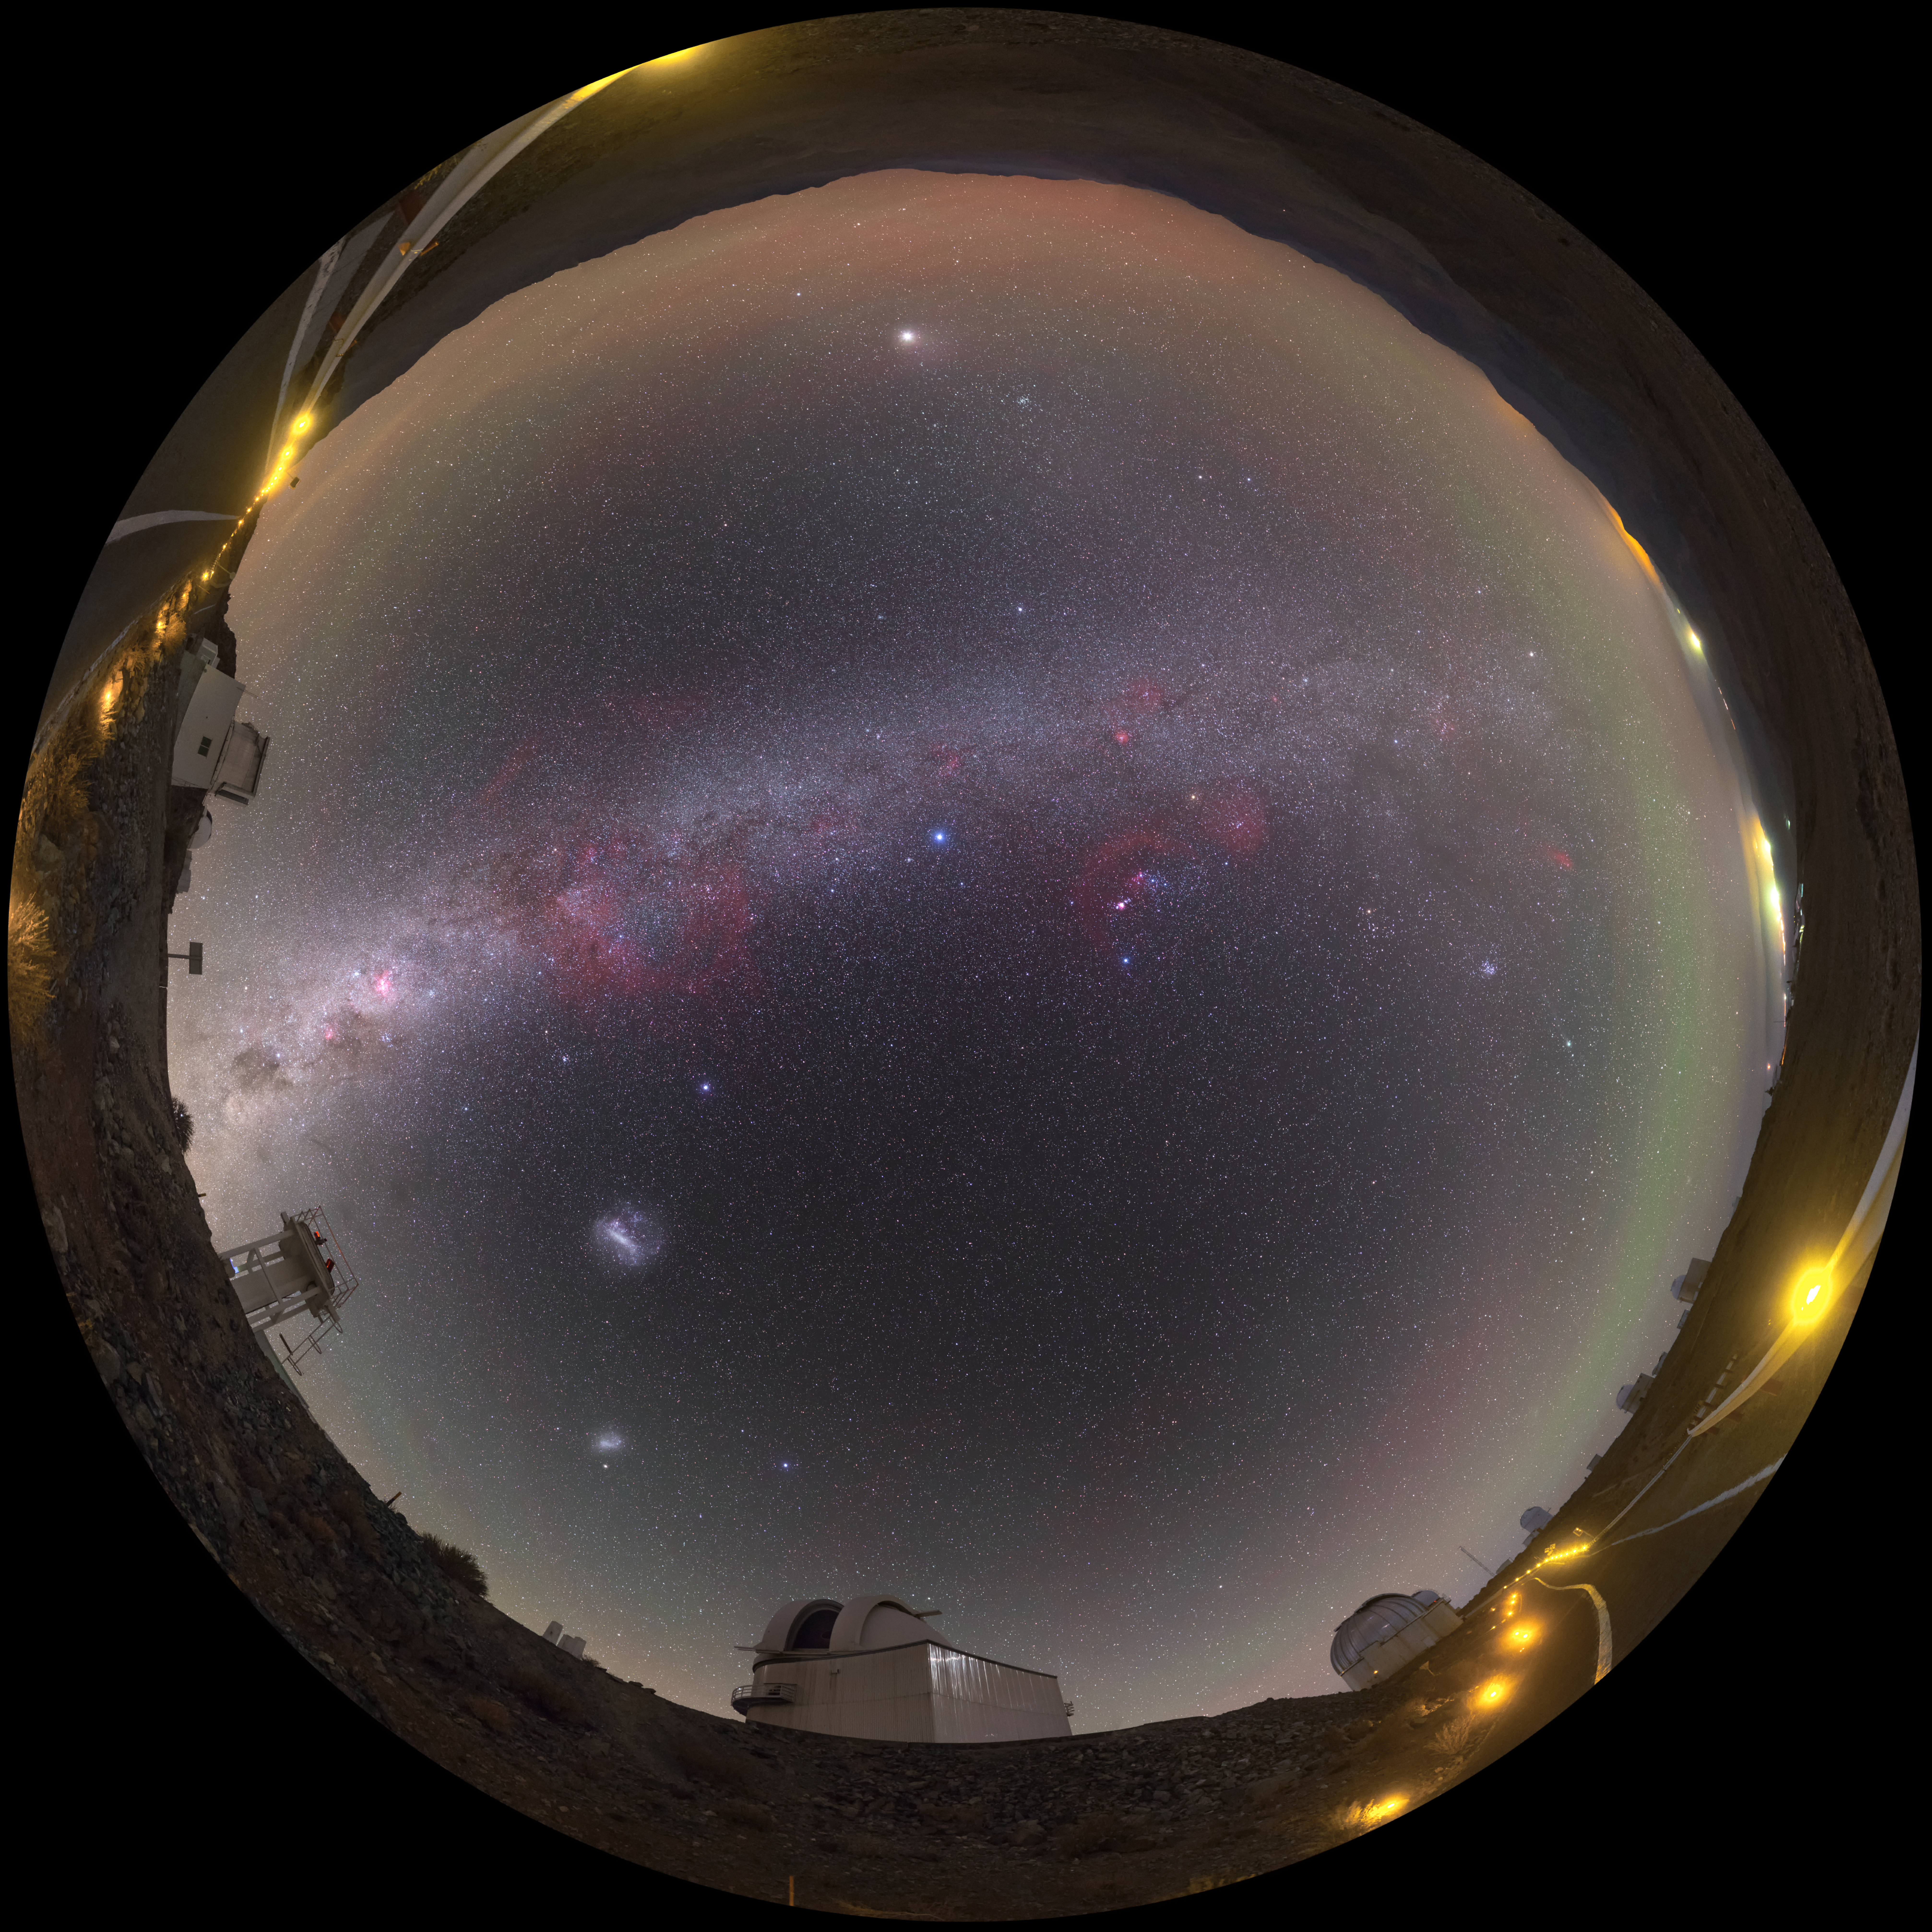

The lonely road to la Silla

The La Silla site is the home to ground breaking technology and research. To achieve such optimal observing conditions, the site is very isolated at the outskirts of the Chilean Atacama Desert. This distinctive fish-eye image shows the road to the la Silla site, with the stunning detail of a sky without the interference of light pollution splashed across the centre.

This image was captured by ESO photo ambassador Petr Horálek.

Credit: Petr Horálek/ESO